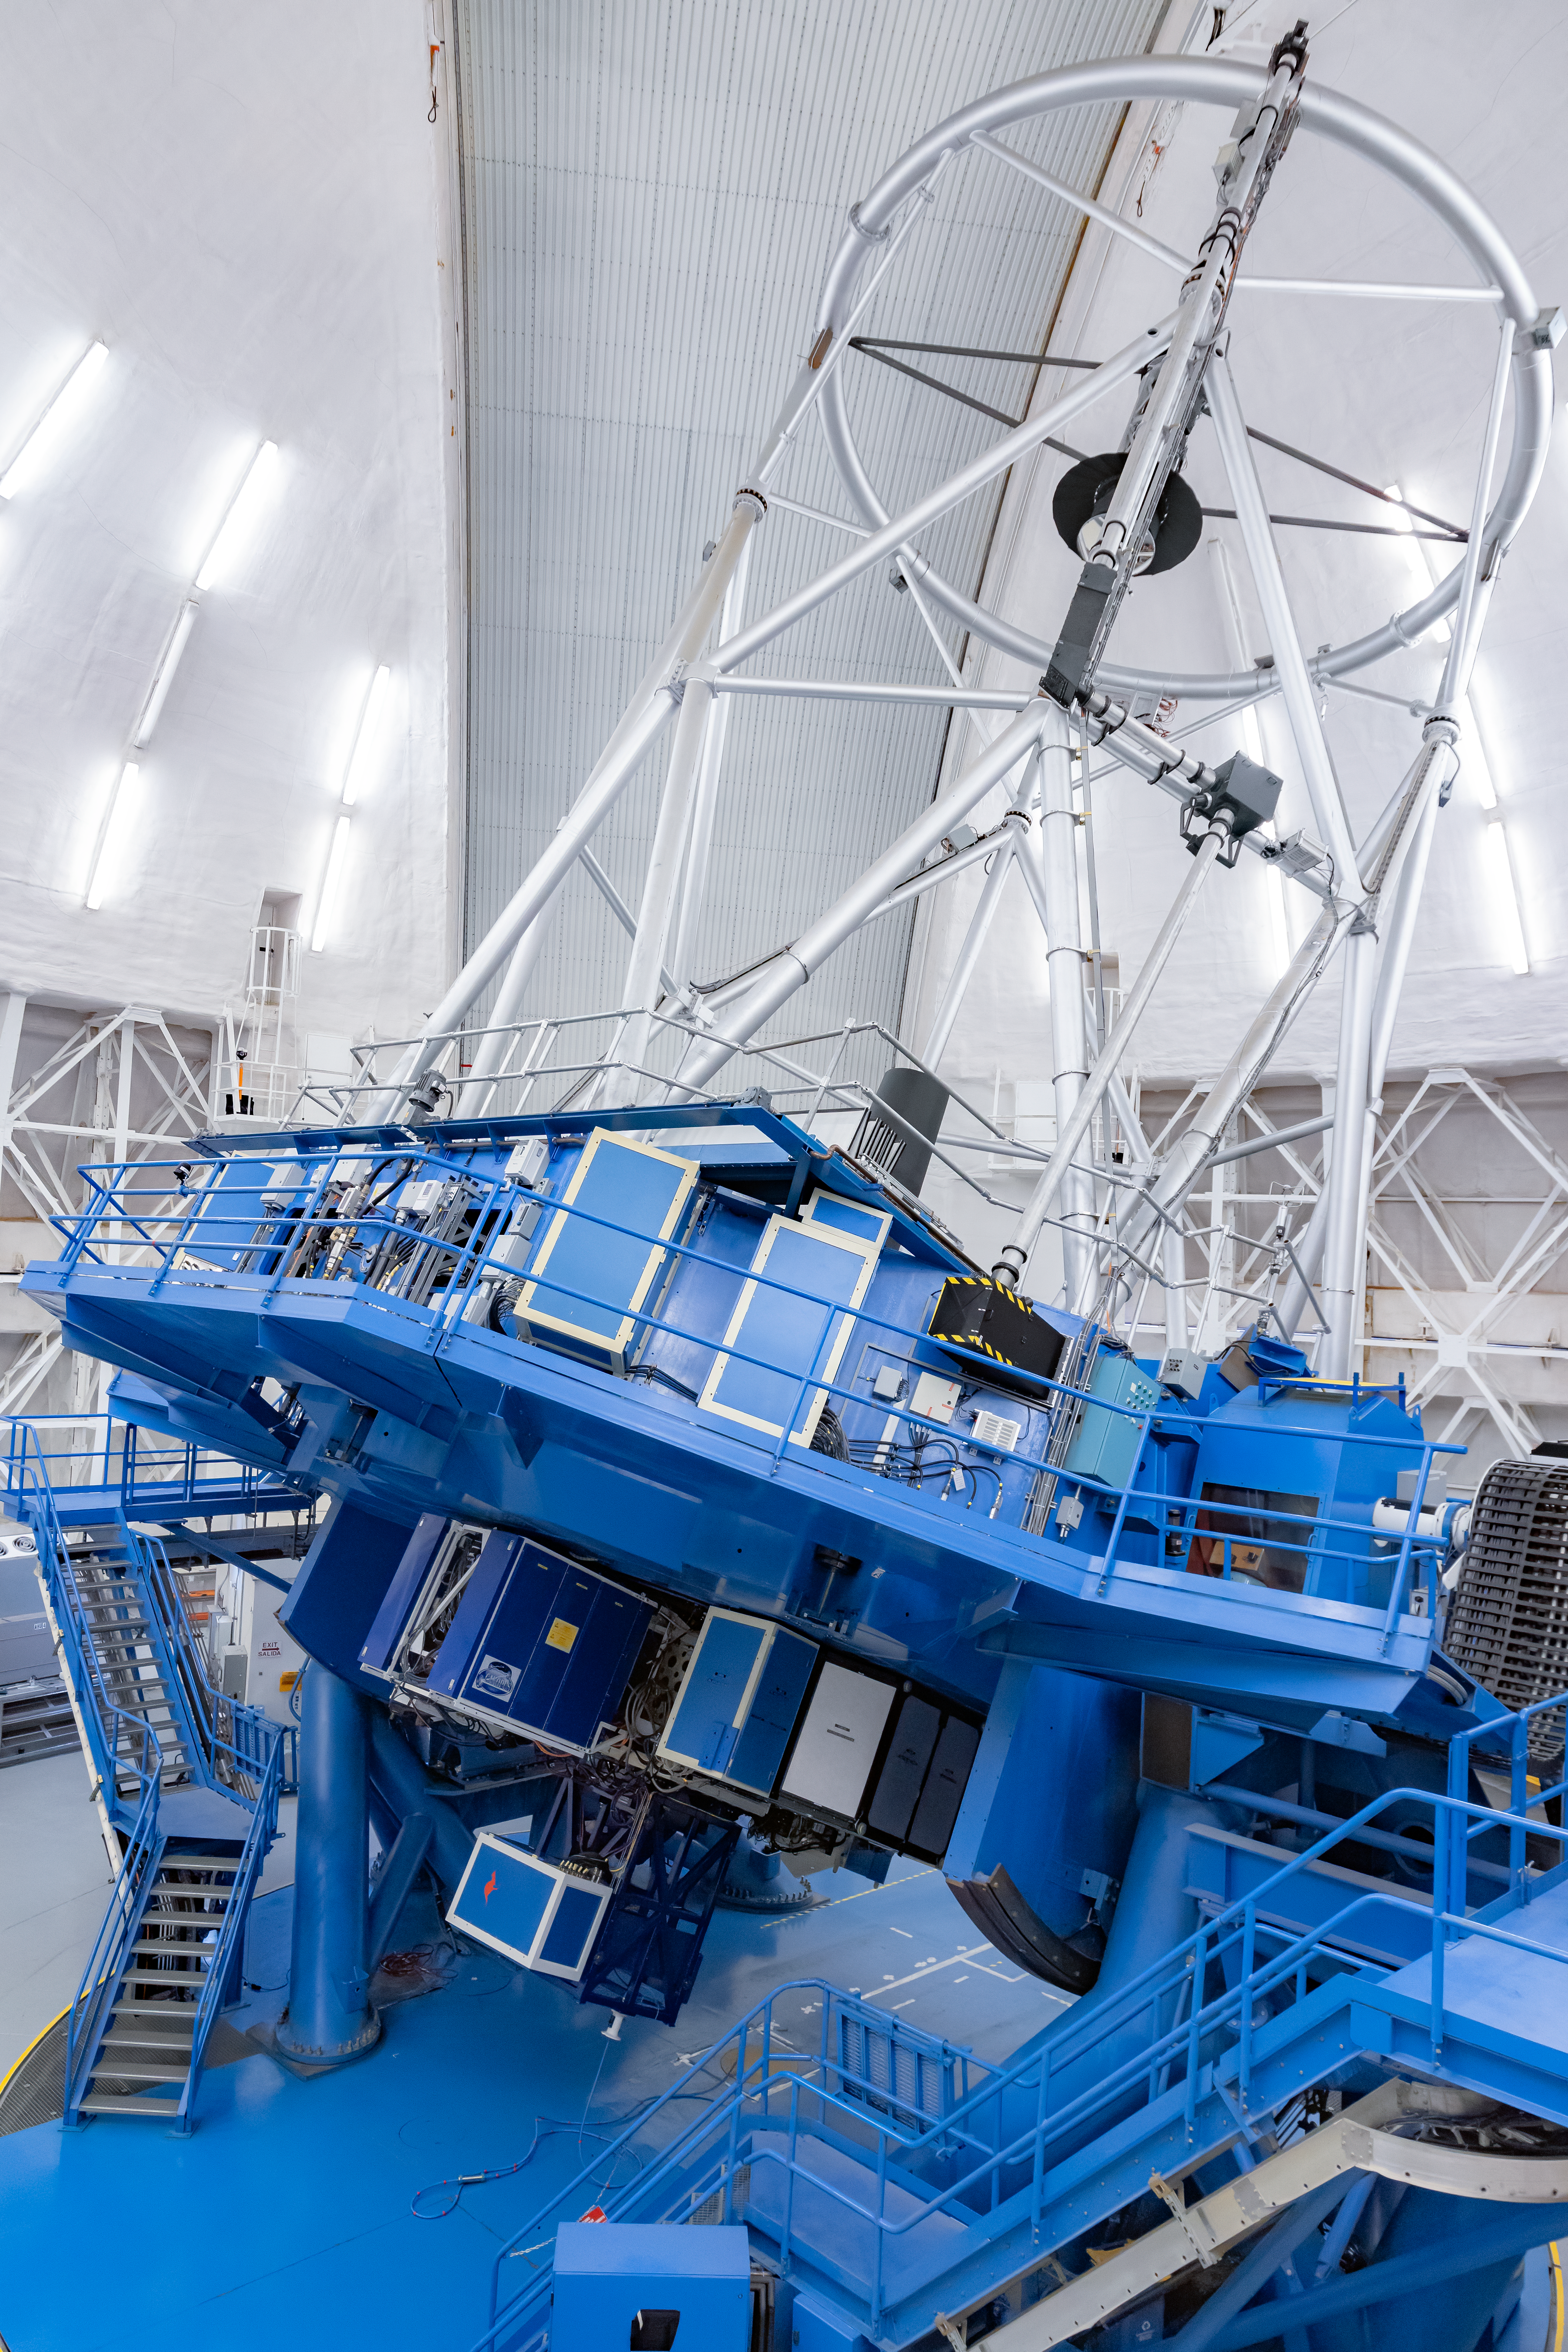

Gemini South and its Instruments

The Gemini South telescope with its numerous instruments on Cerro Pachón in Chile.

Credit: International Gemini Observatory/NOIRLab/NSF/AURA/M. Paredes